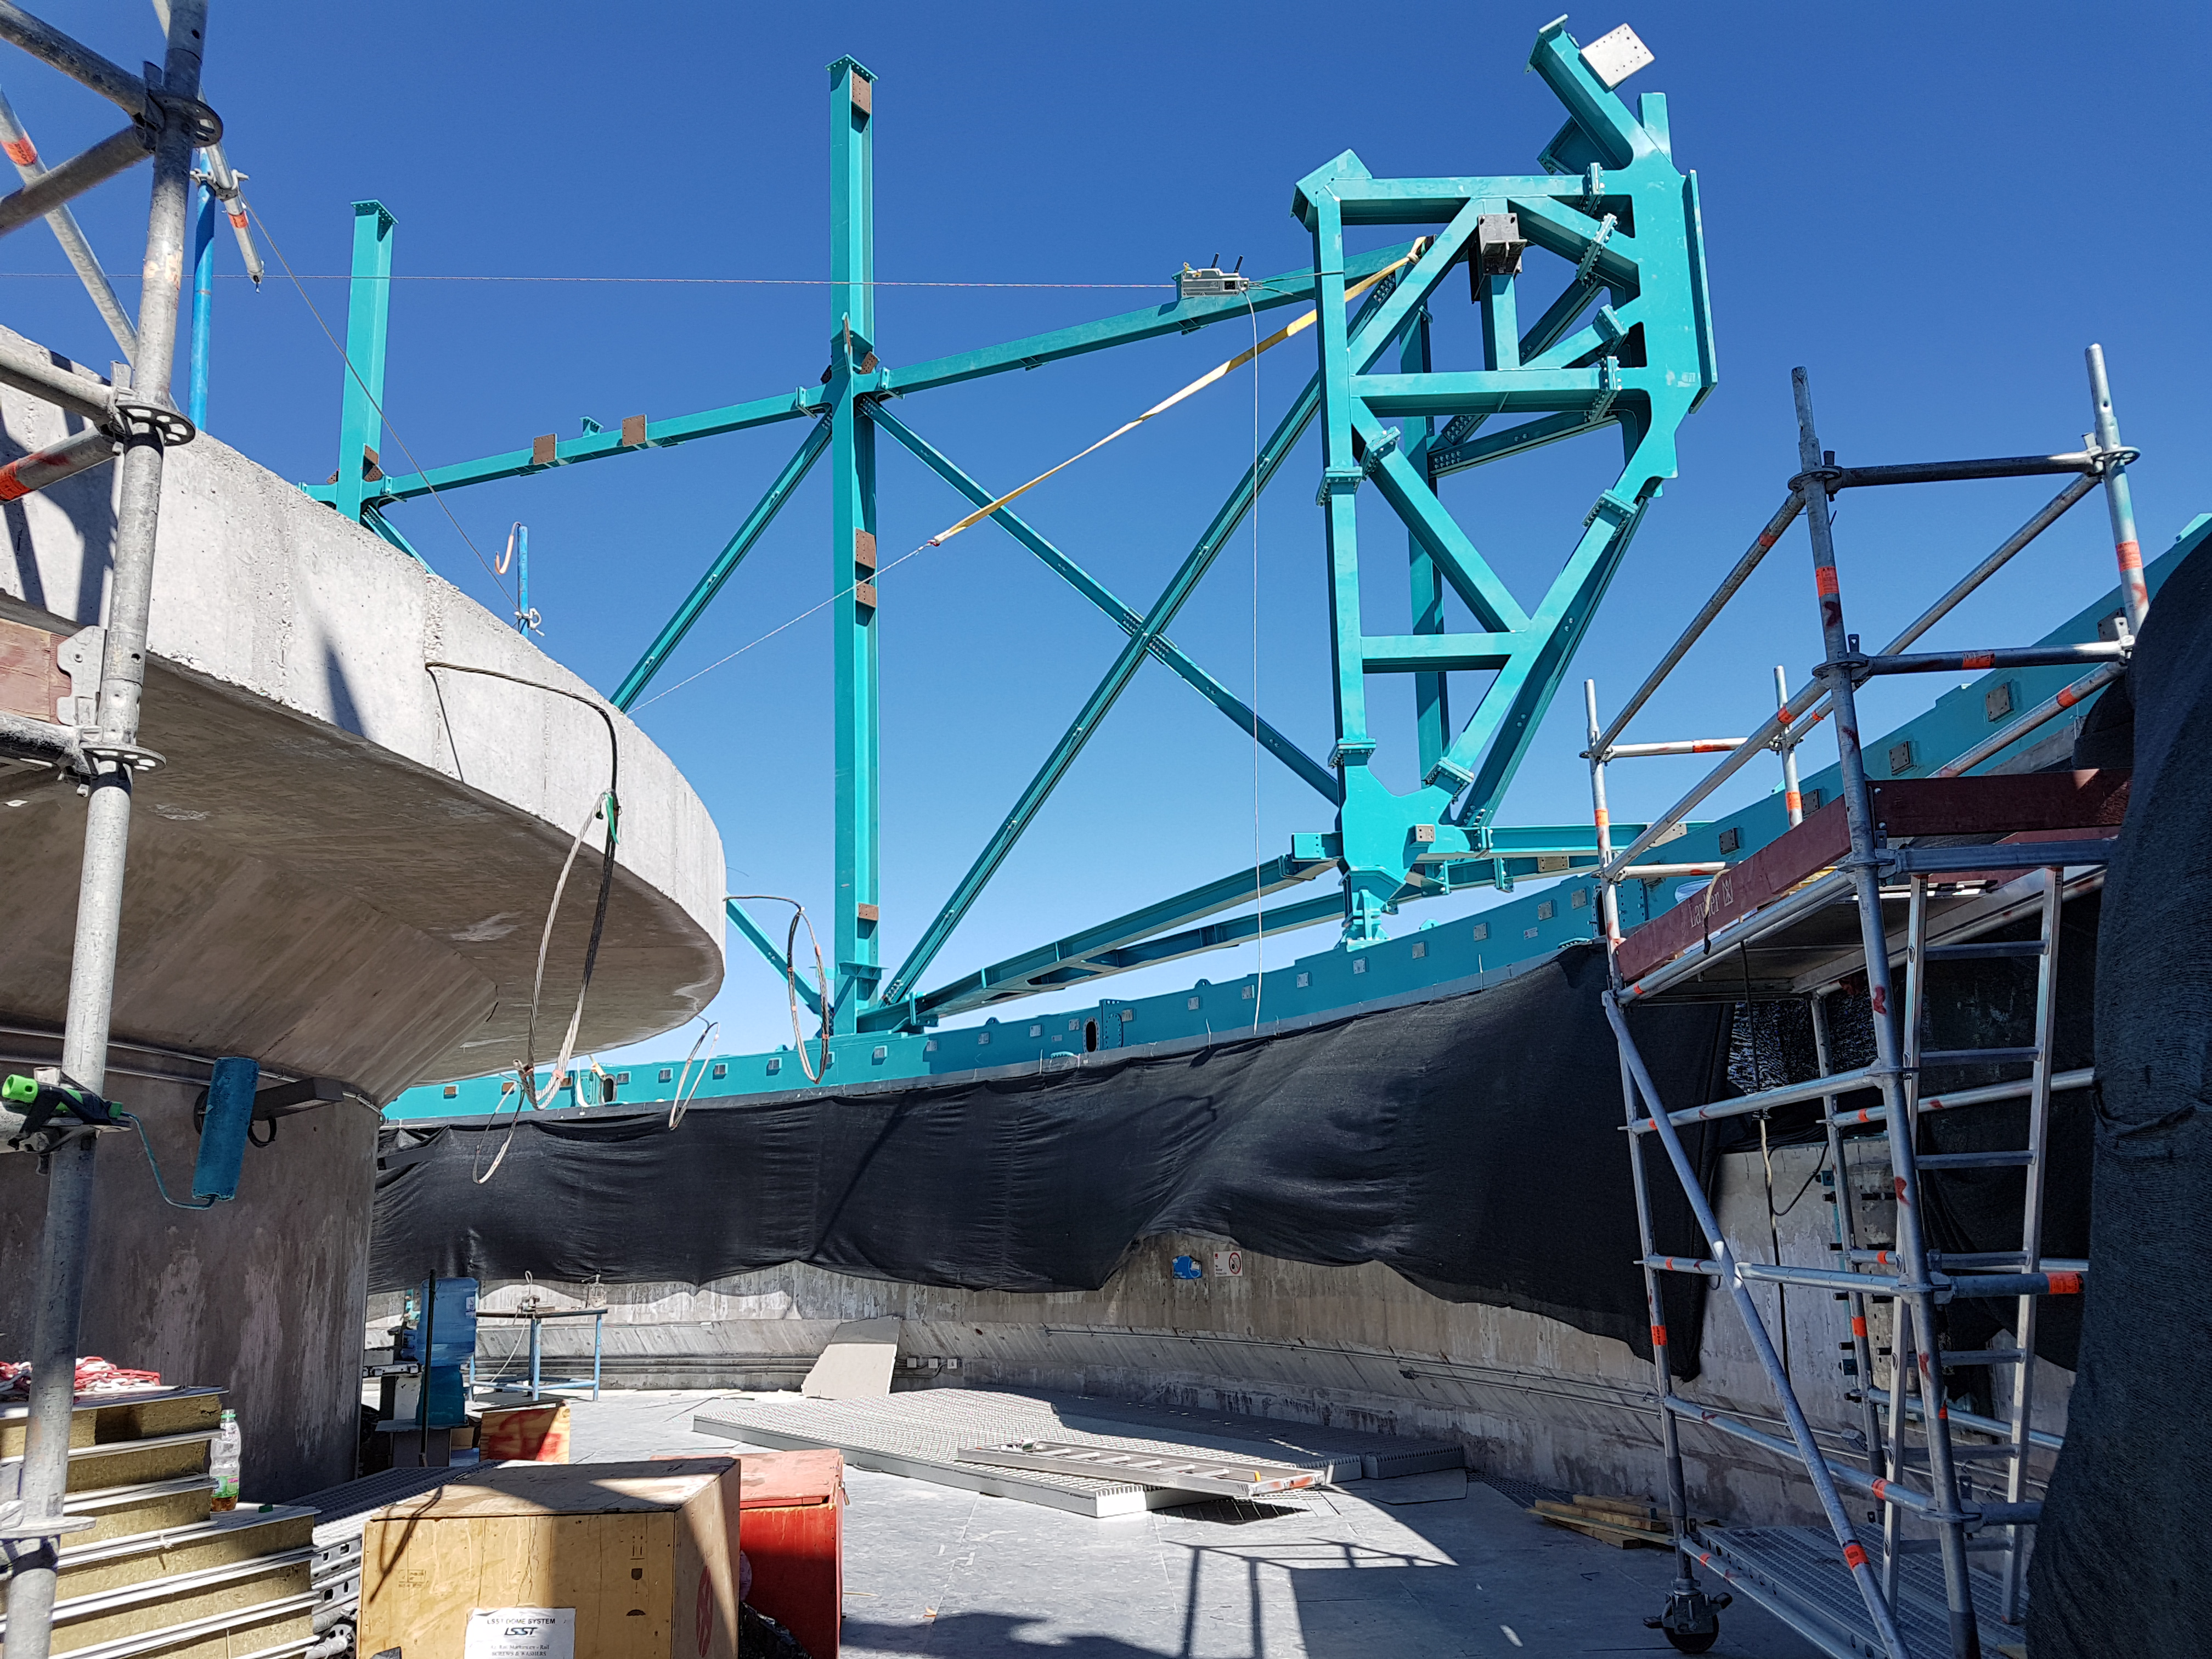

Summit Update. Besalco guarantee period

Summit site construction site status in April, 2018. General Contractor Besalco is completing punch list items.

Credit: Rubin Observatory/NSF/AURA